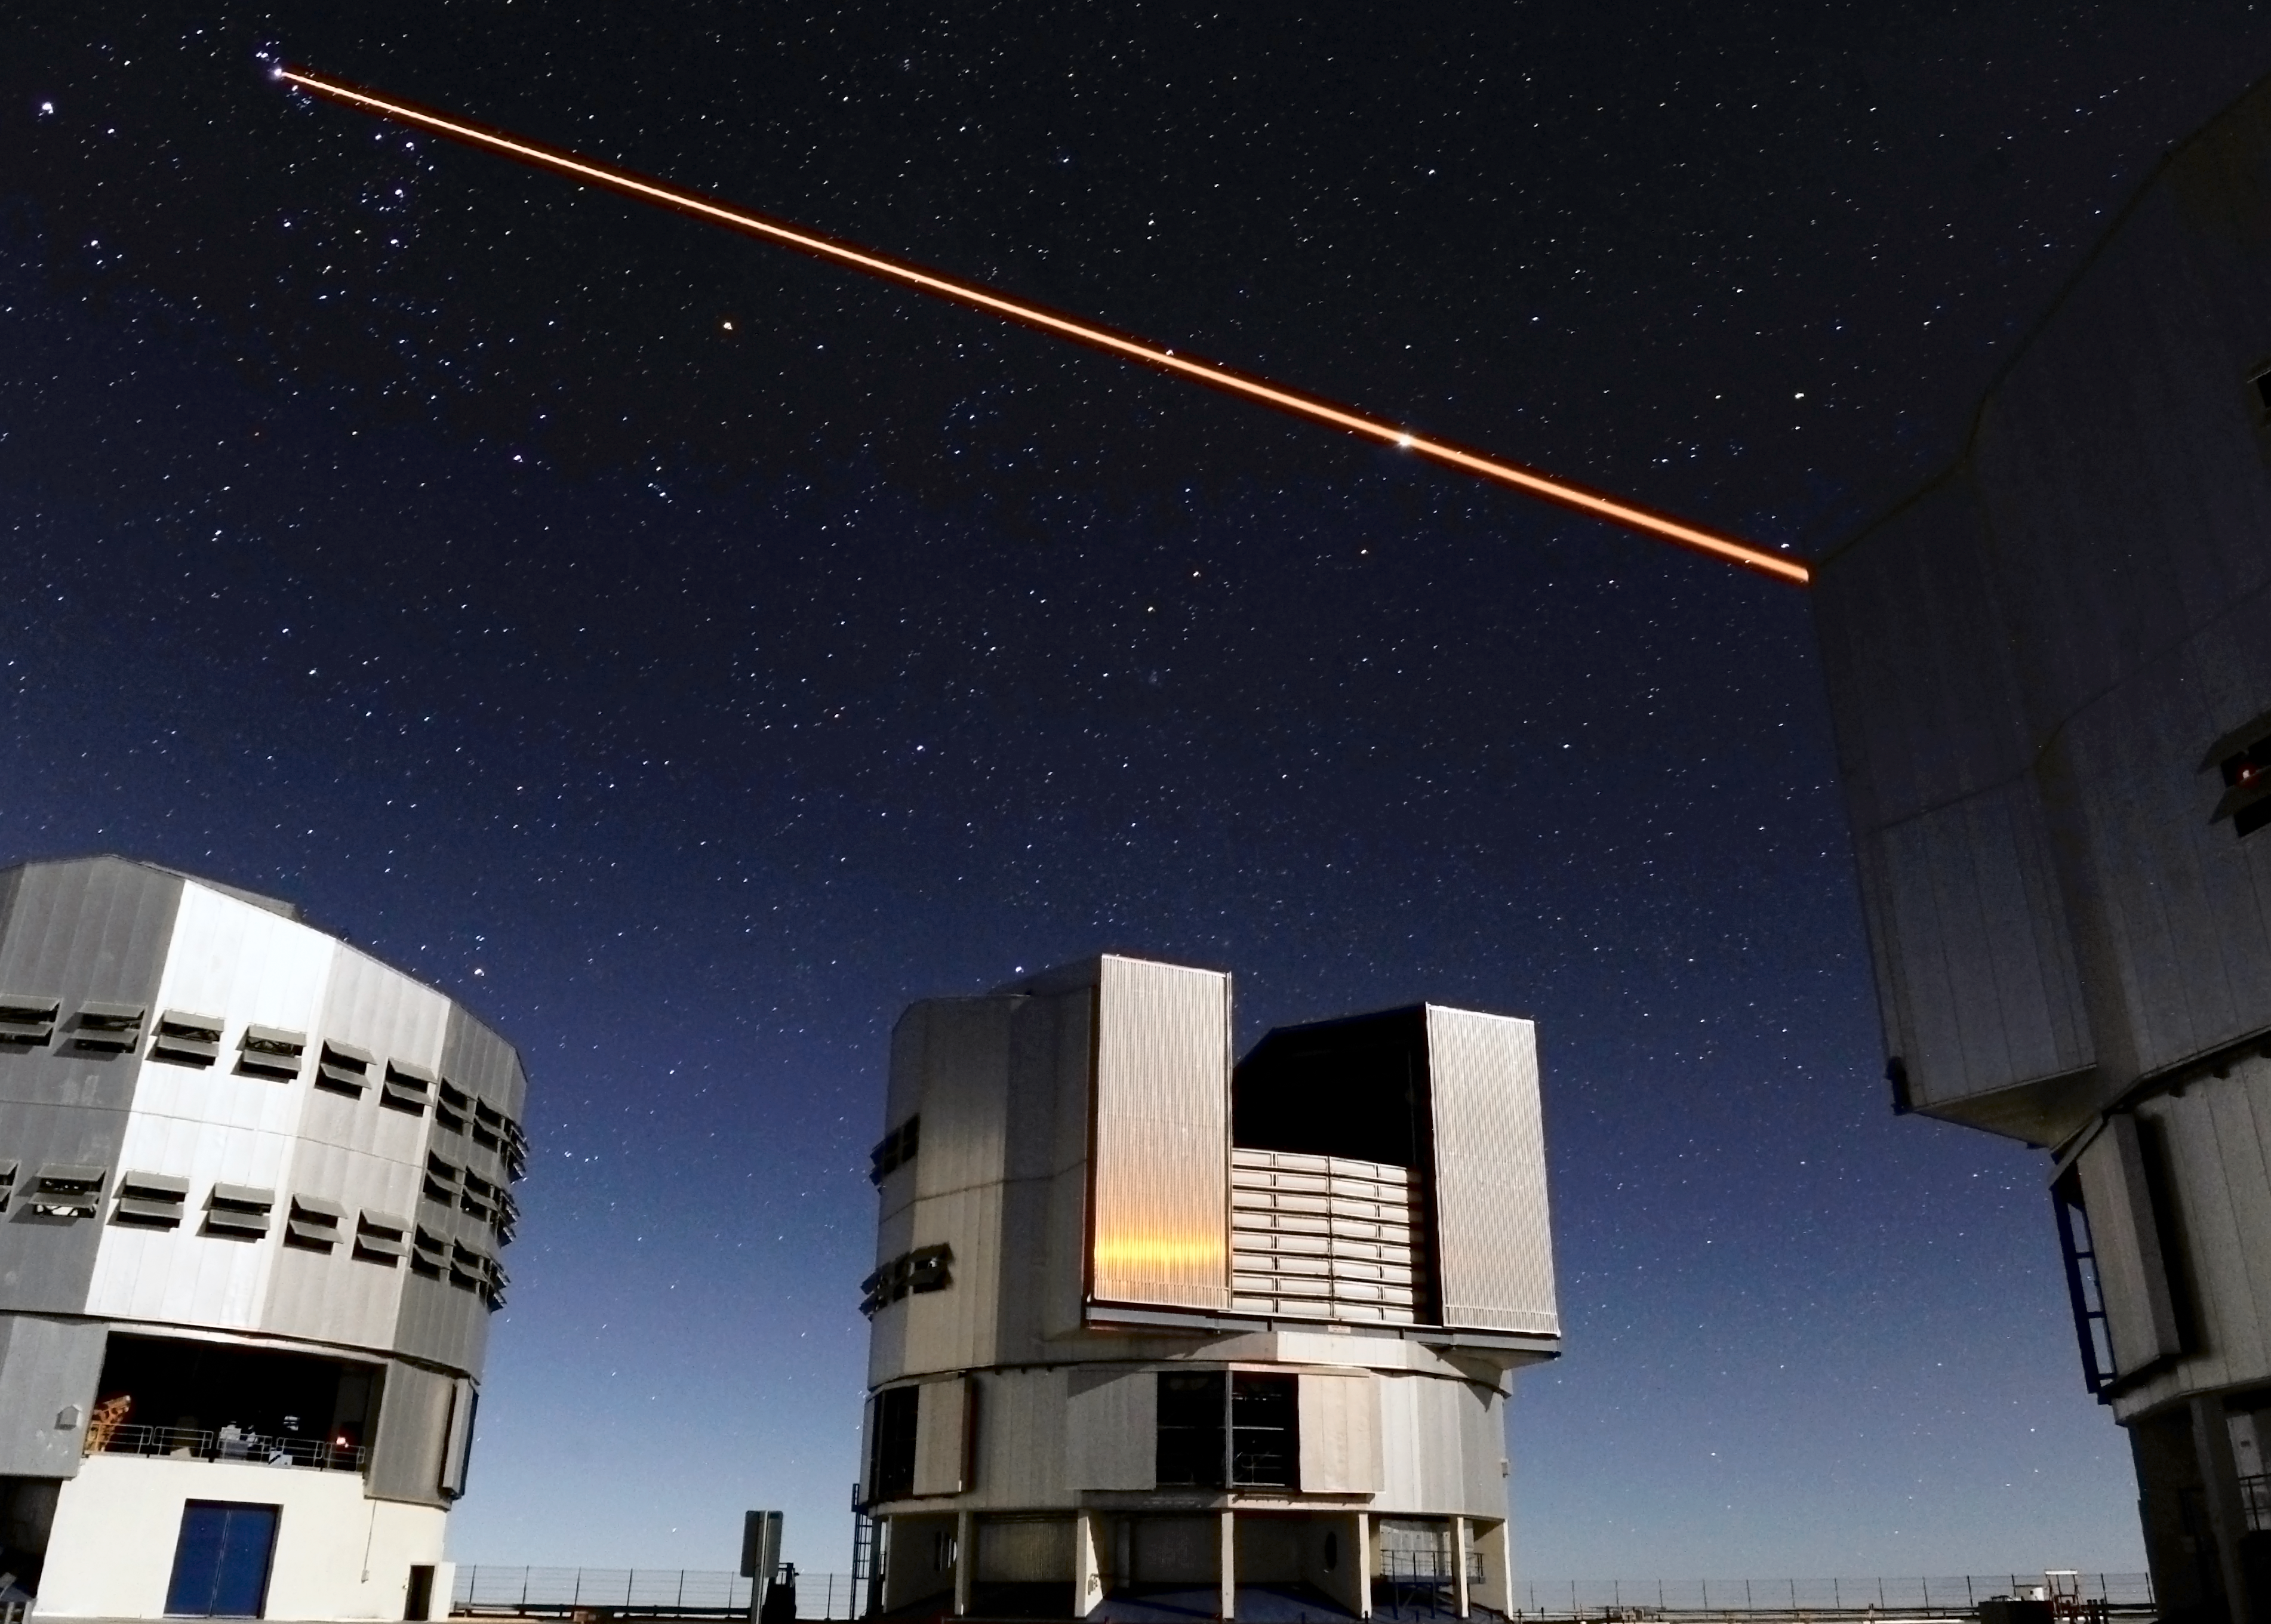

Atmospheric correction

Three 8.2-m Unit telescopes of ESO's VLT are seen. To the right, Yepun, Unit Telescope number 4 fires its laser which creates an artificial reference star, which is used to measure and correct for the blurring caused by the local atmosphere so that the deformable mirror of the telescope can correct for it. Thanks to these laser guide stars, almost the entire sky can now be observed with the technique known as adaptive optics.

Credit: ESO/Eric Le Roux